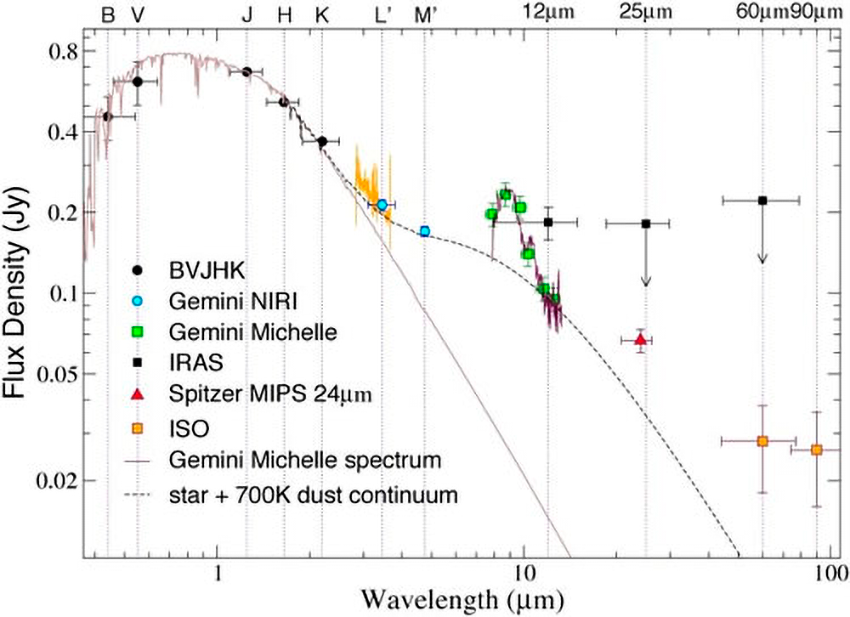

Astronomers Spot Evidence for Colliding Planet Embryos in Famous Star Cluster

Spectral energy distribution of the dusty 100 million year old solar-type star HD 23514 in the Pleiades star cluster. The unusual mid-infrared excess is most noticeable in the thermal infrared region. There is also a strong silicate feature around 9 microns.

Credit: NOIRLab